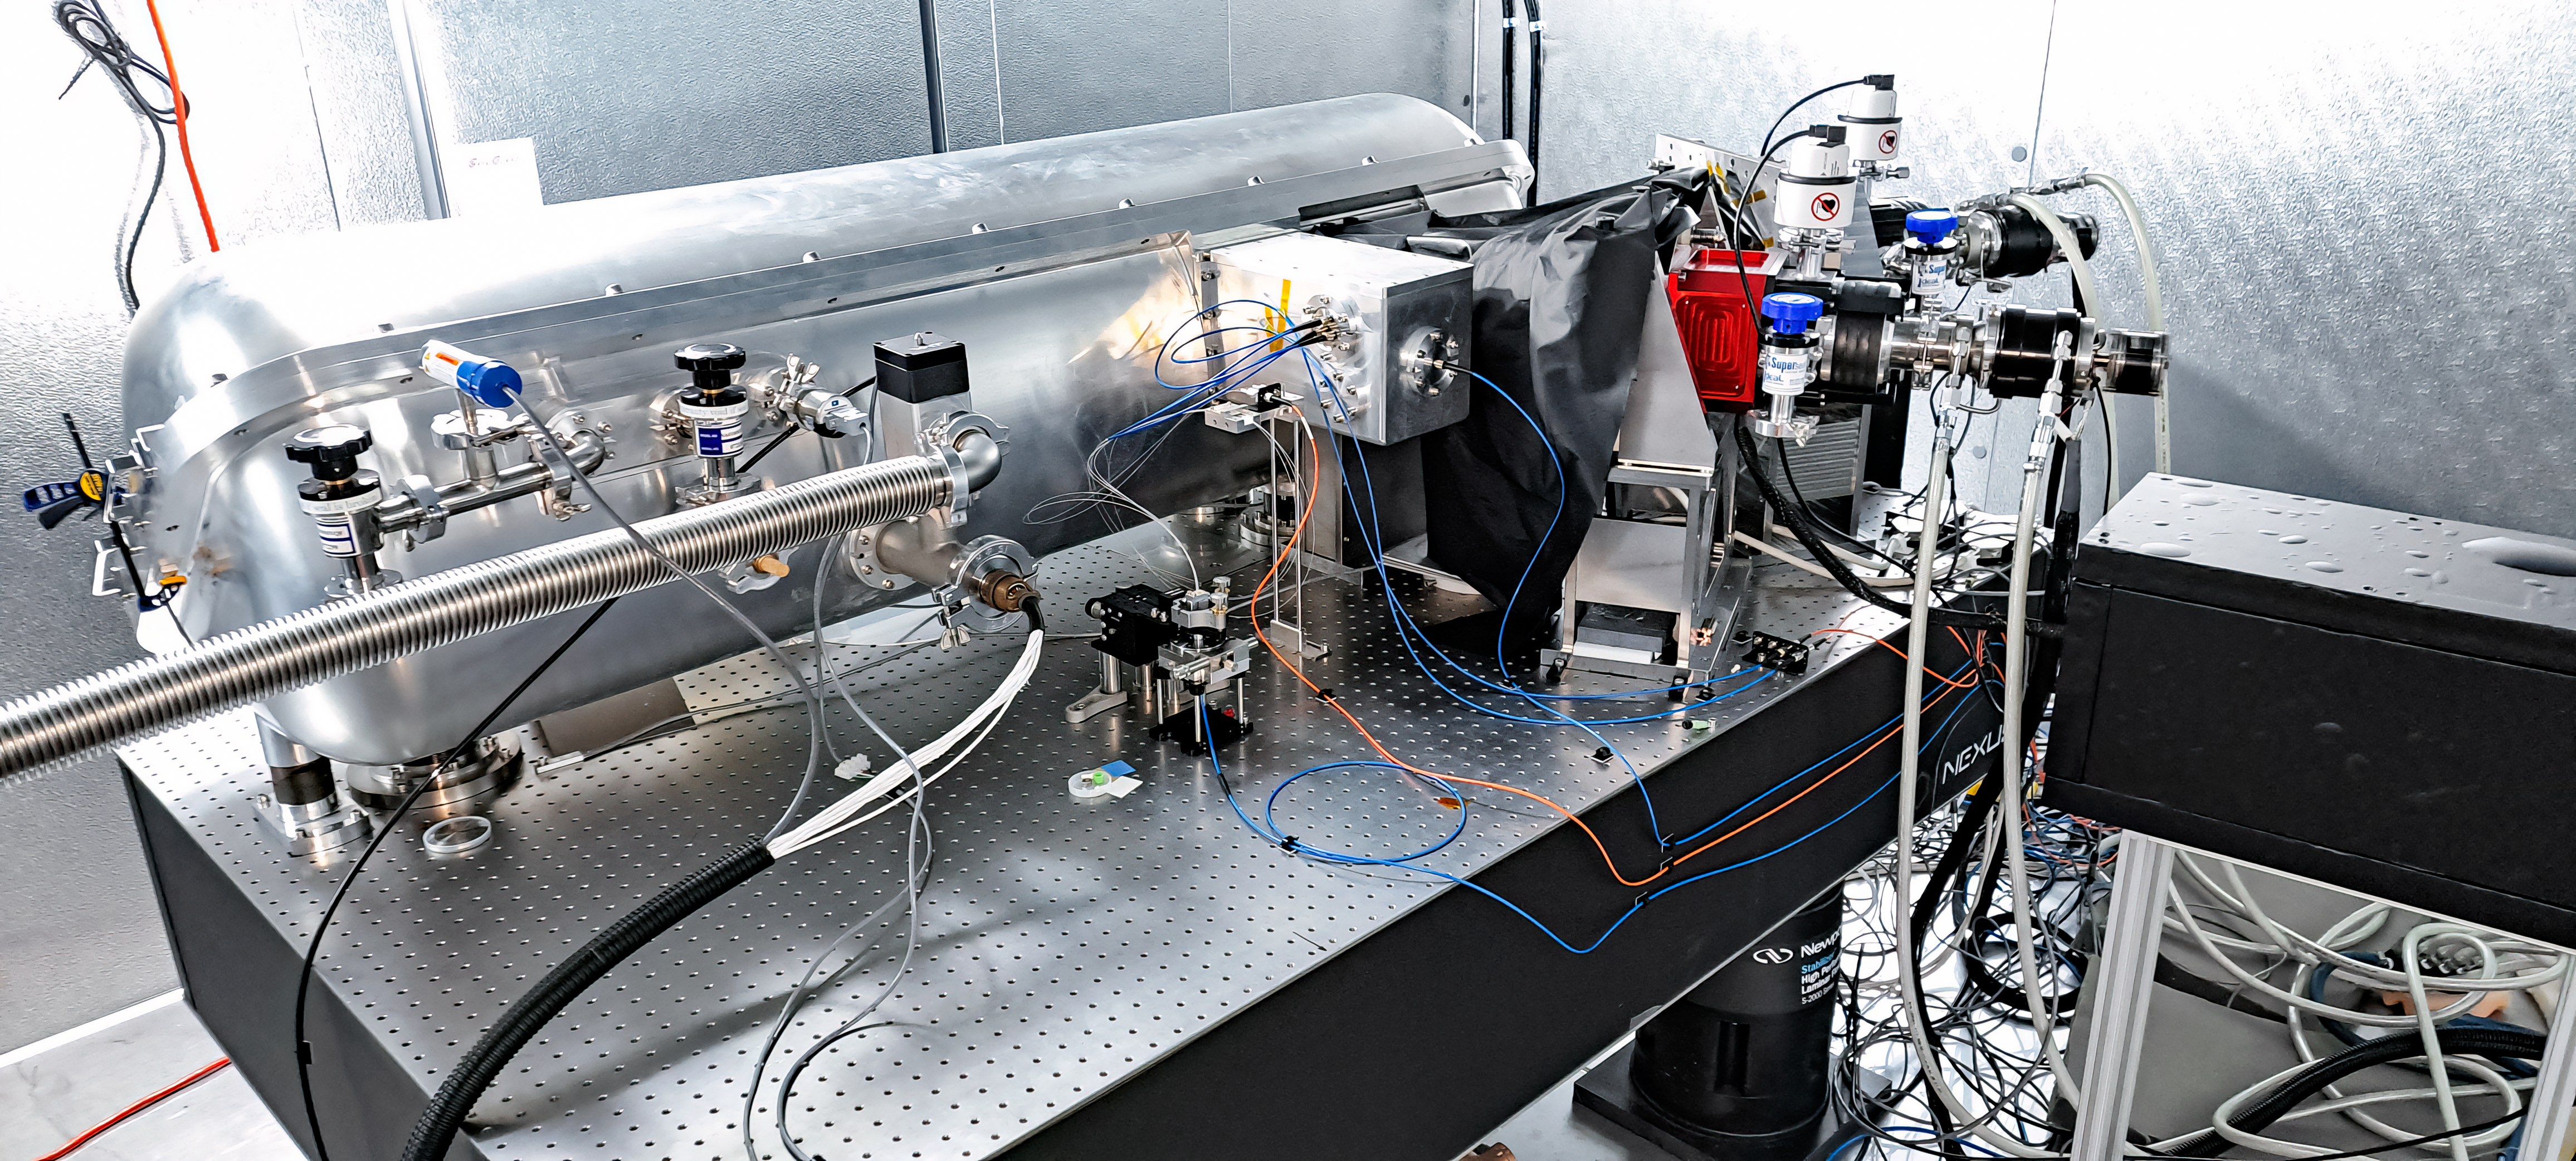

MAROON-X at Gemini North

The MAROON-X instrument is attached to the Gemini North telescope, one half of the International Gemini Observatory, funded in part by the U.S. National Science Foundation and operated by NSF NOIRLab, where it dissects light from the telescope to capture information about faraway planets.

Credit: International Gemini Observatory/NOIRLab/NSF/AURA/J. bean